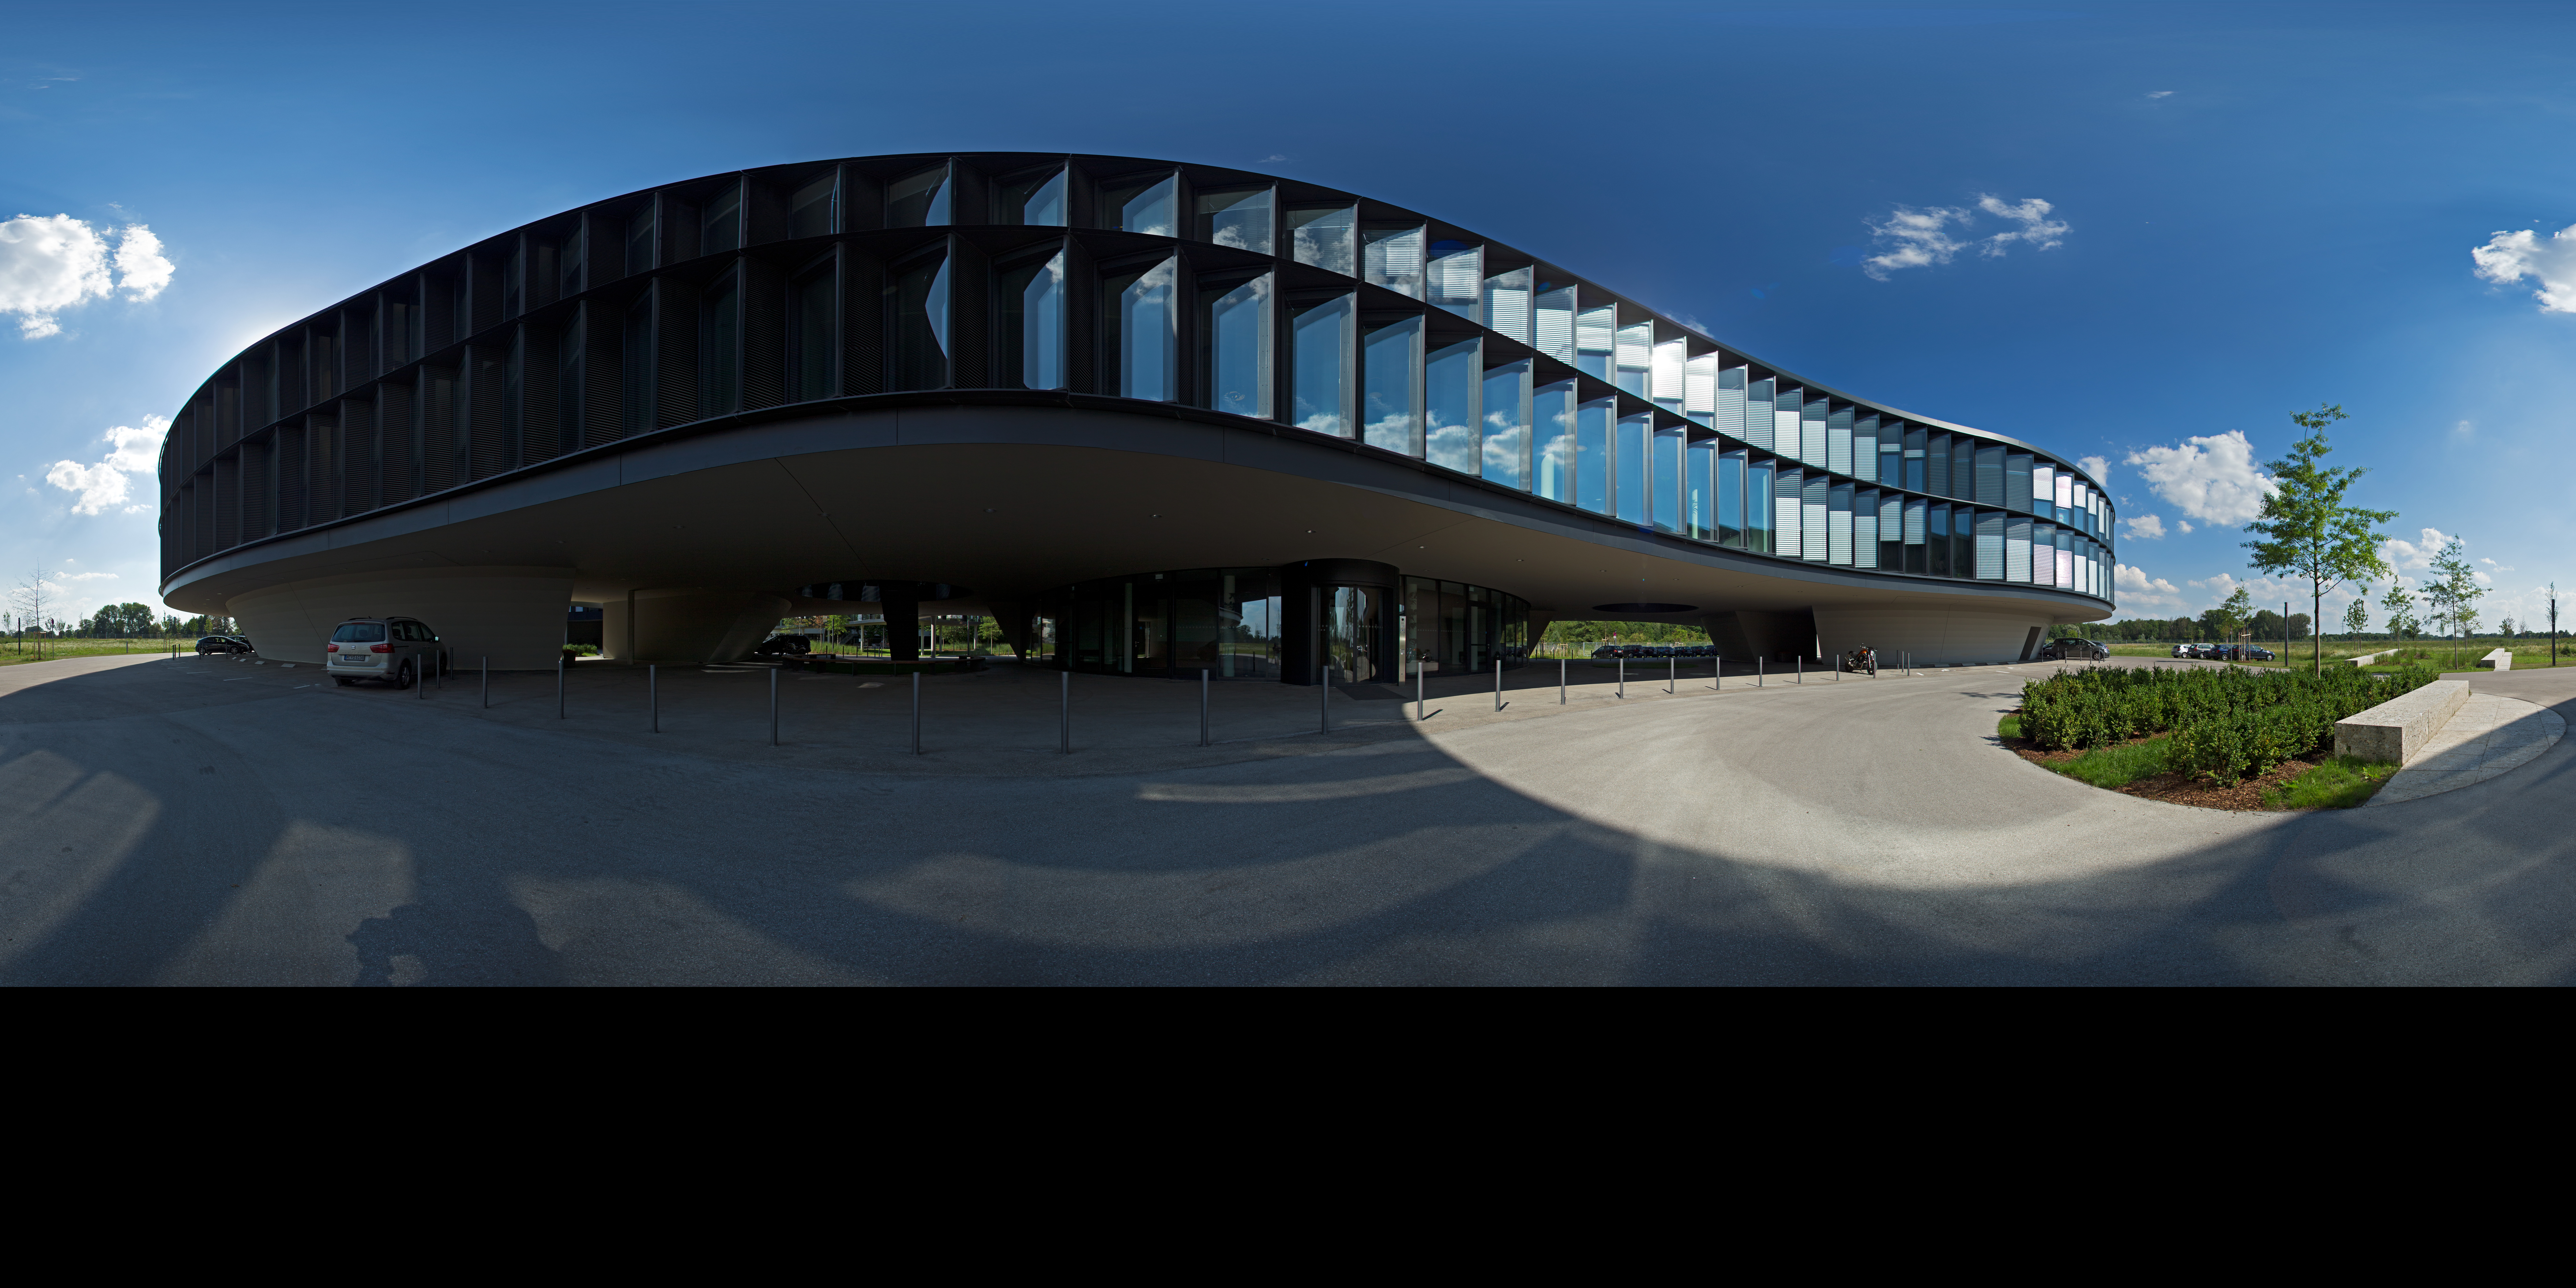

360-degree panorama of the ESO Headquarters

This extended to 360 x 180 degrees (with black) panorama shows the extension of the ESO Headquarters in Garching, Germany.

Credit: ESO